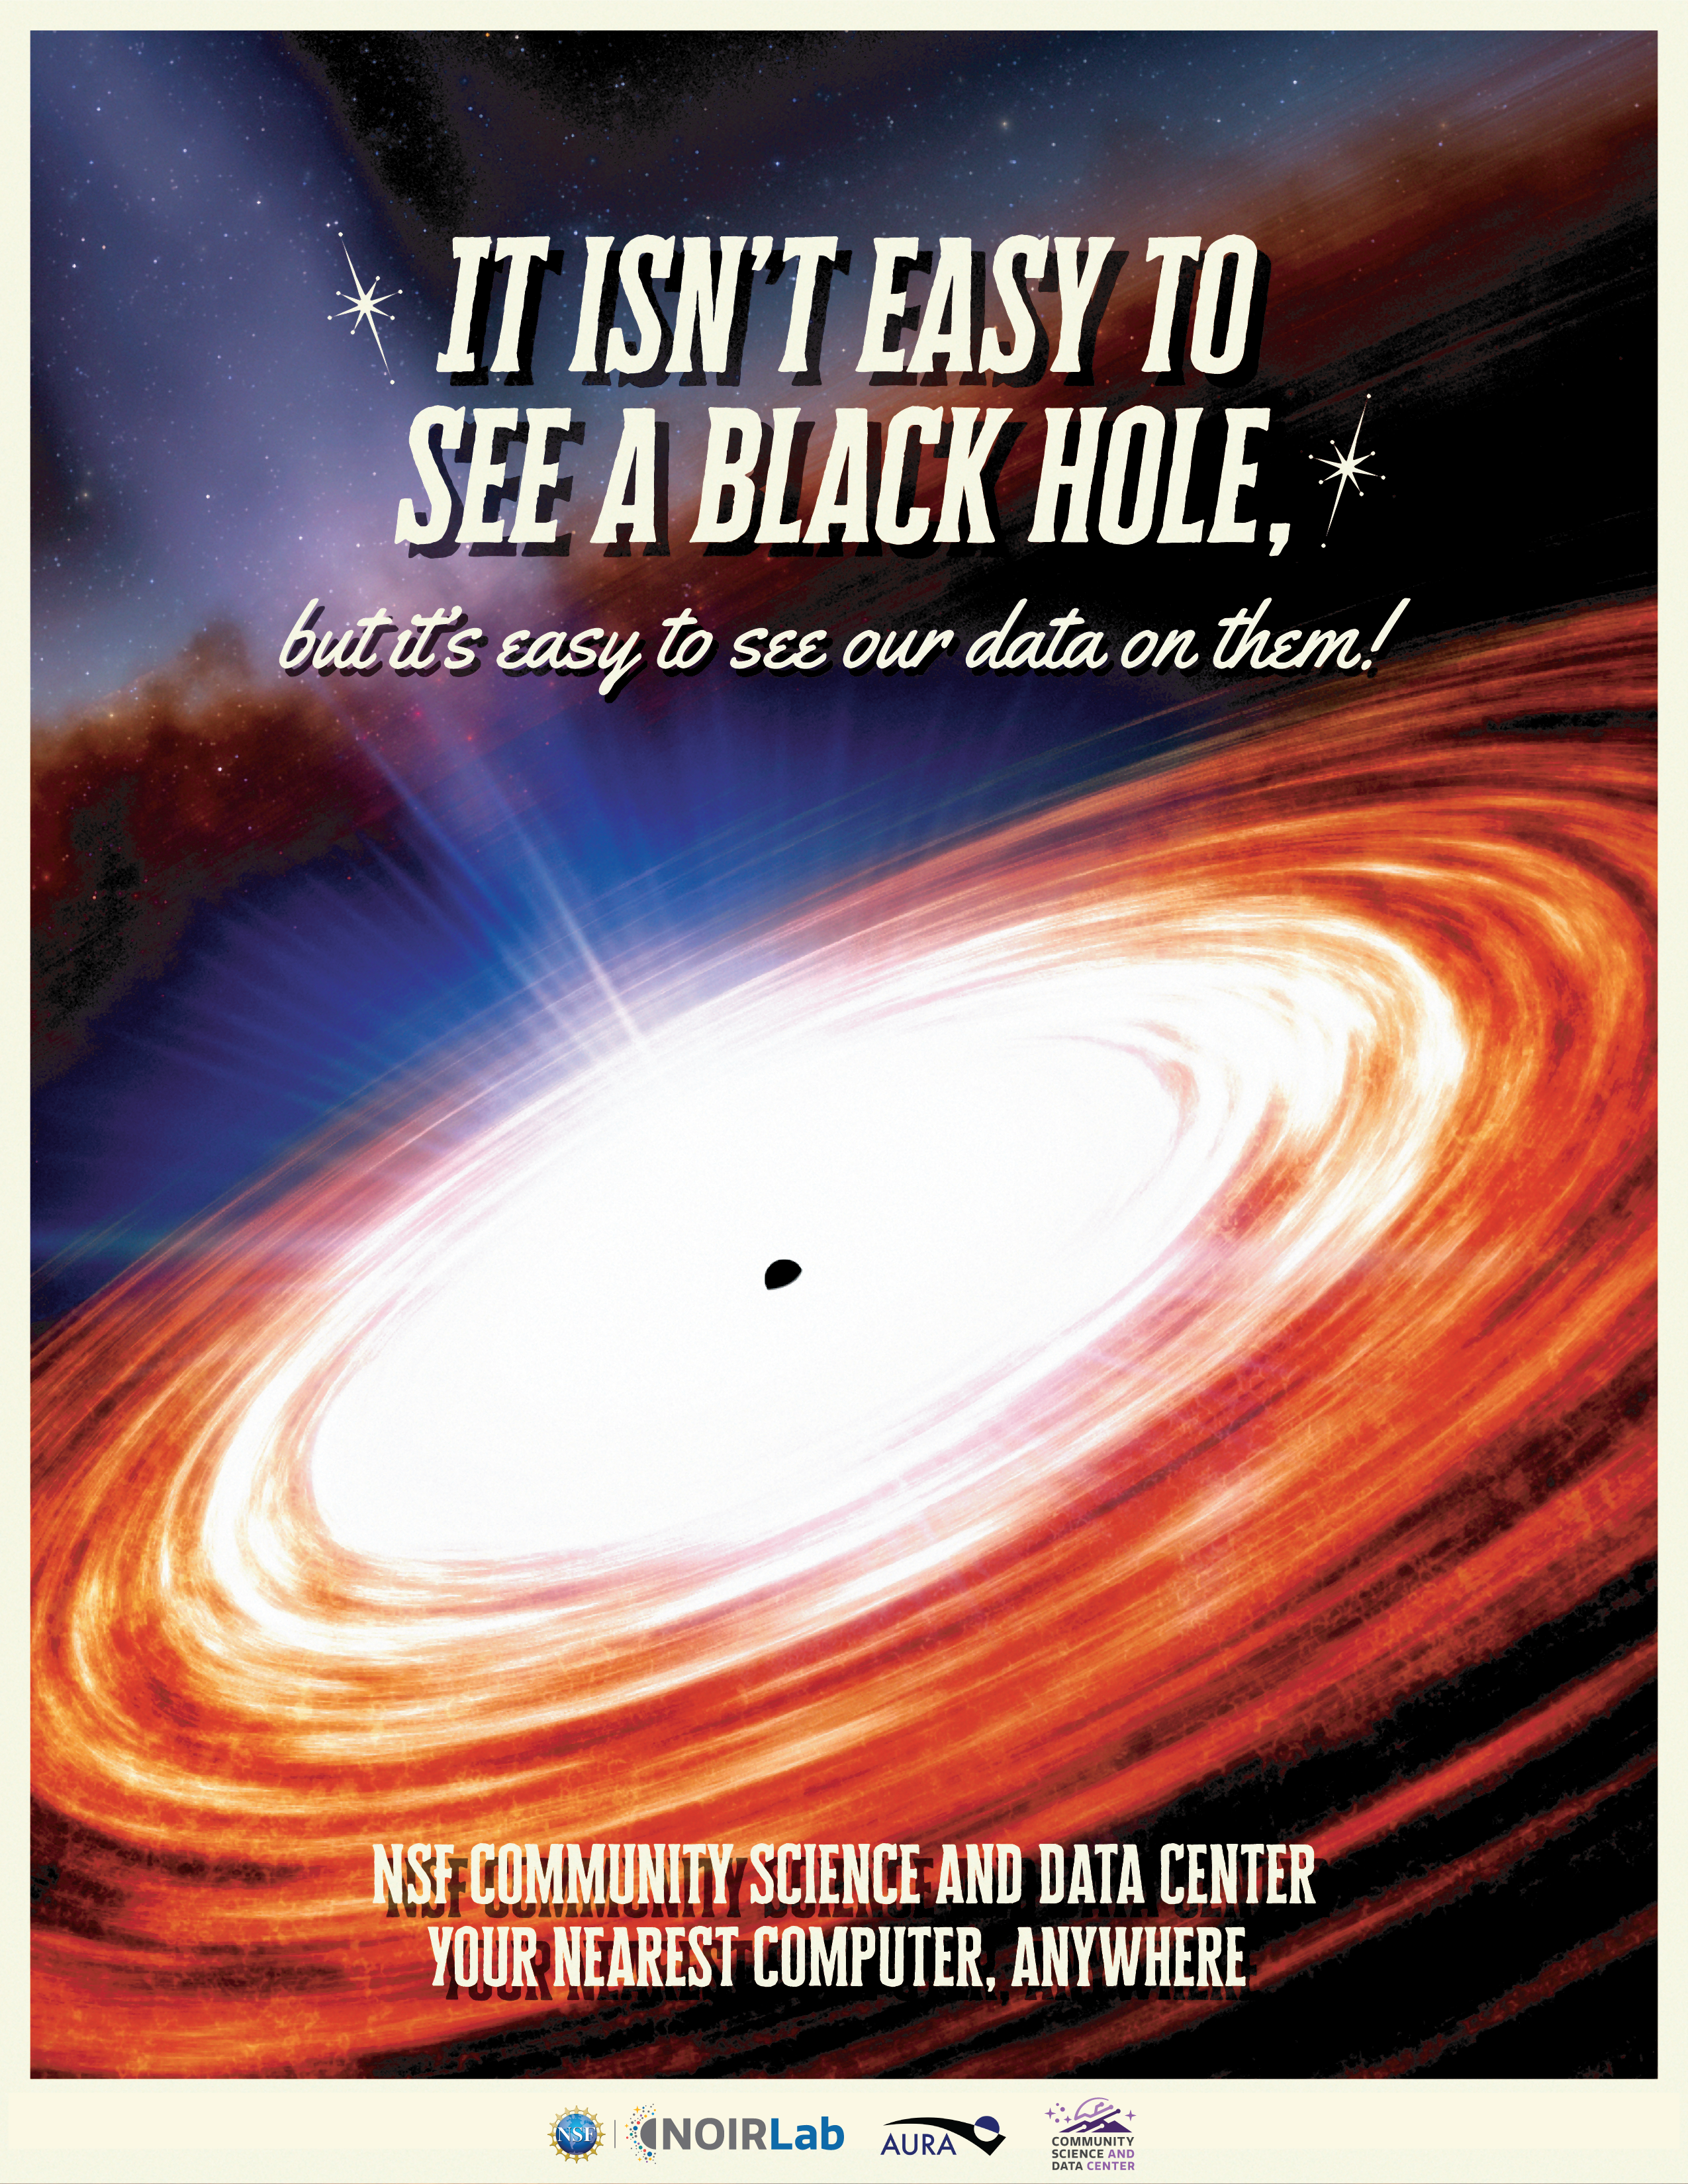

Electronic Poster: Black Hole Week CSDC

This poster is part of a series released for Black Hole Week 2025, celebrated annually in early May. This design highlights the NSF Community Science and Data Center in Spanish. View the corresponding Spanish version here.

View the rest of the posters in the series under Electronic Posters, including the NSF–DOE Vera C. Rubin Observatory in English and Spanish, NSF Cerro Tololo Inter-American Observatory in English and Spanish, the International Gemini Observatory in English and Spanish, and the NSF Kitt Peak National Observatory in English and Spanish.

Credit: NOIRLab/NSF/AURA/J. da Silva (Spaceengine)/N. Kuchta